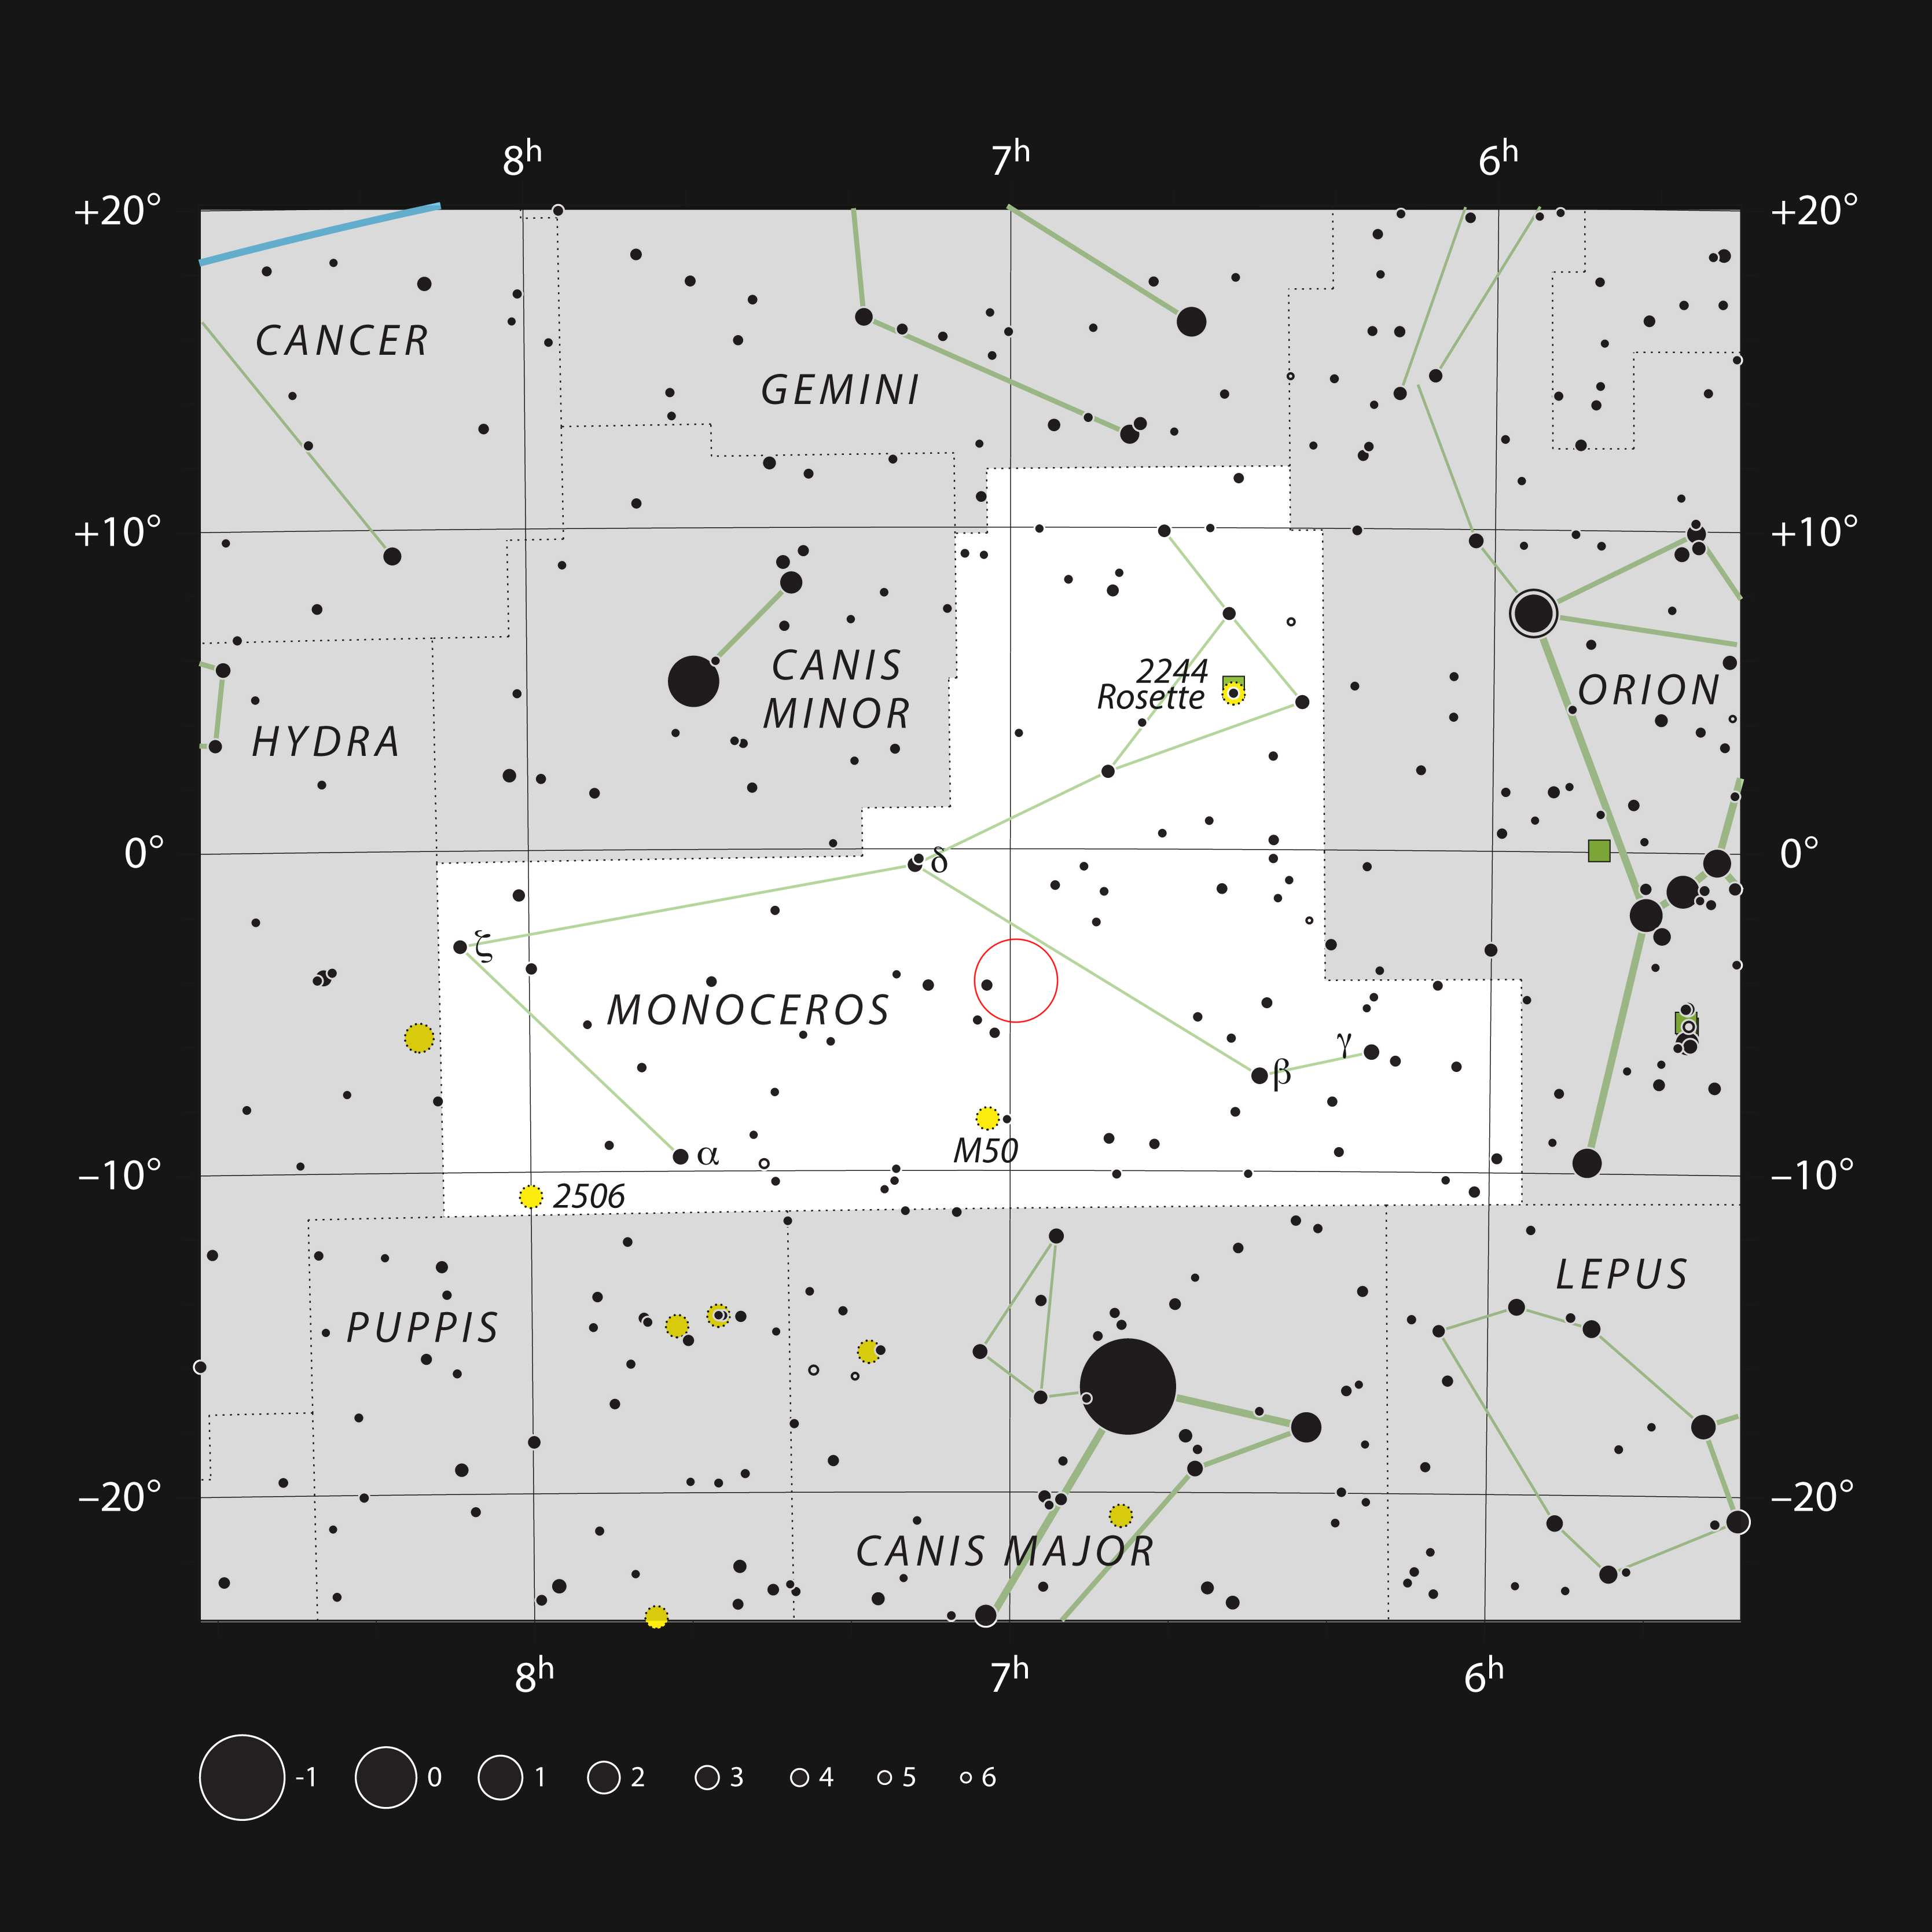

The star V960 Mon in the constellation Monoceros

This chart shows the position of the star V960 Mon in the constellation Monoceros (meaning one-horned). The map shows most of the stars visible to the unaided eye under good conditions.

Credit: ESO, IAU and Sky & Telescope